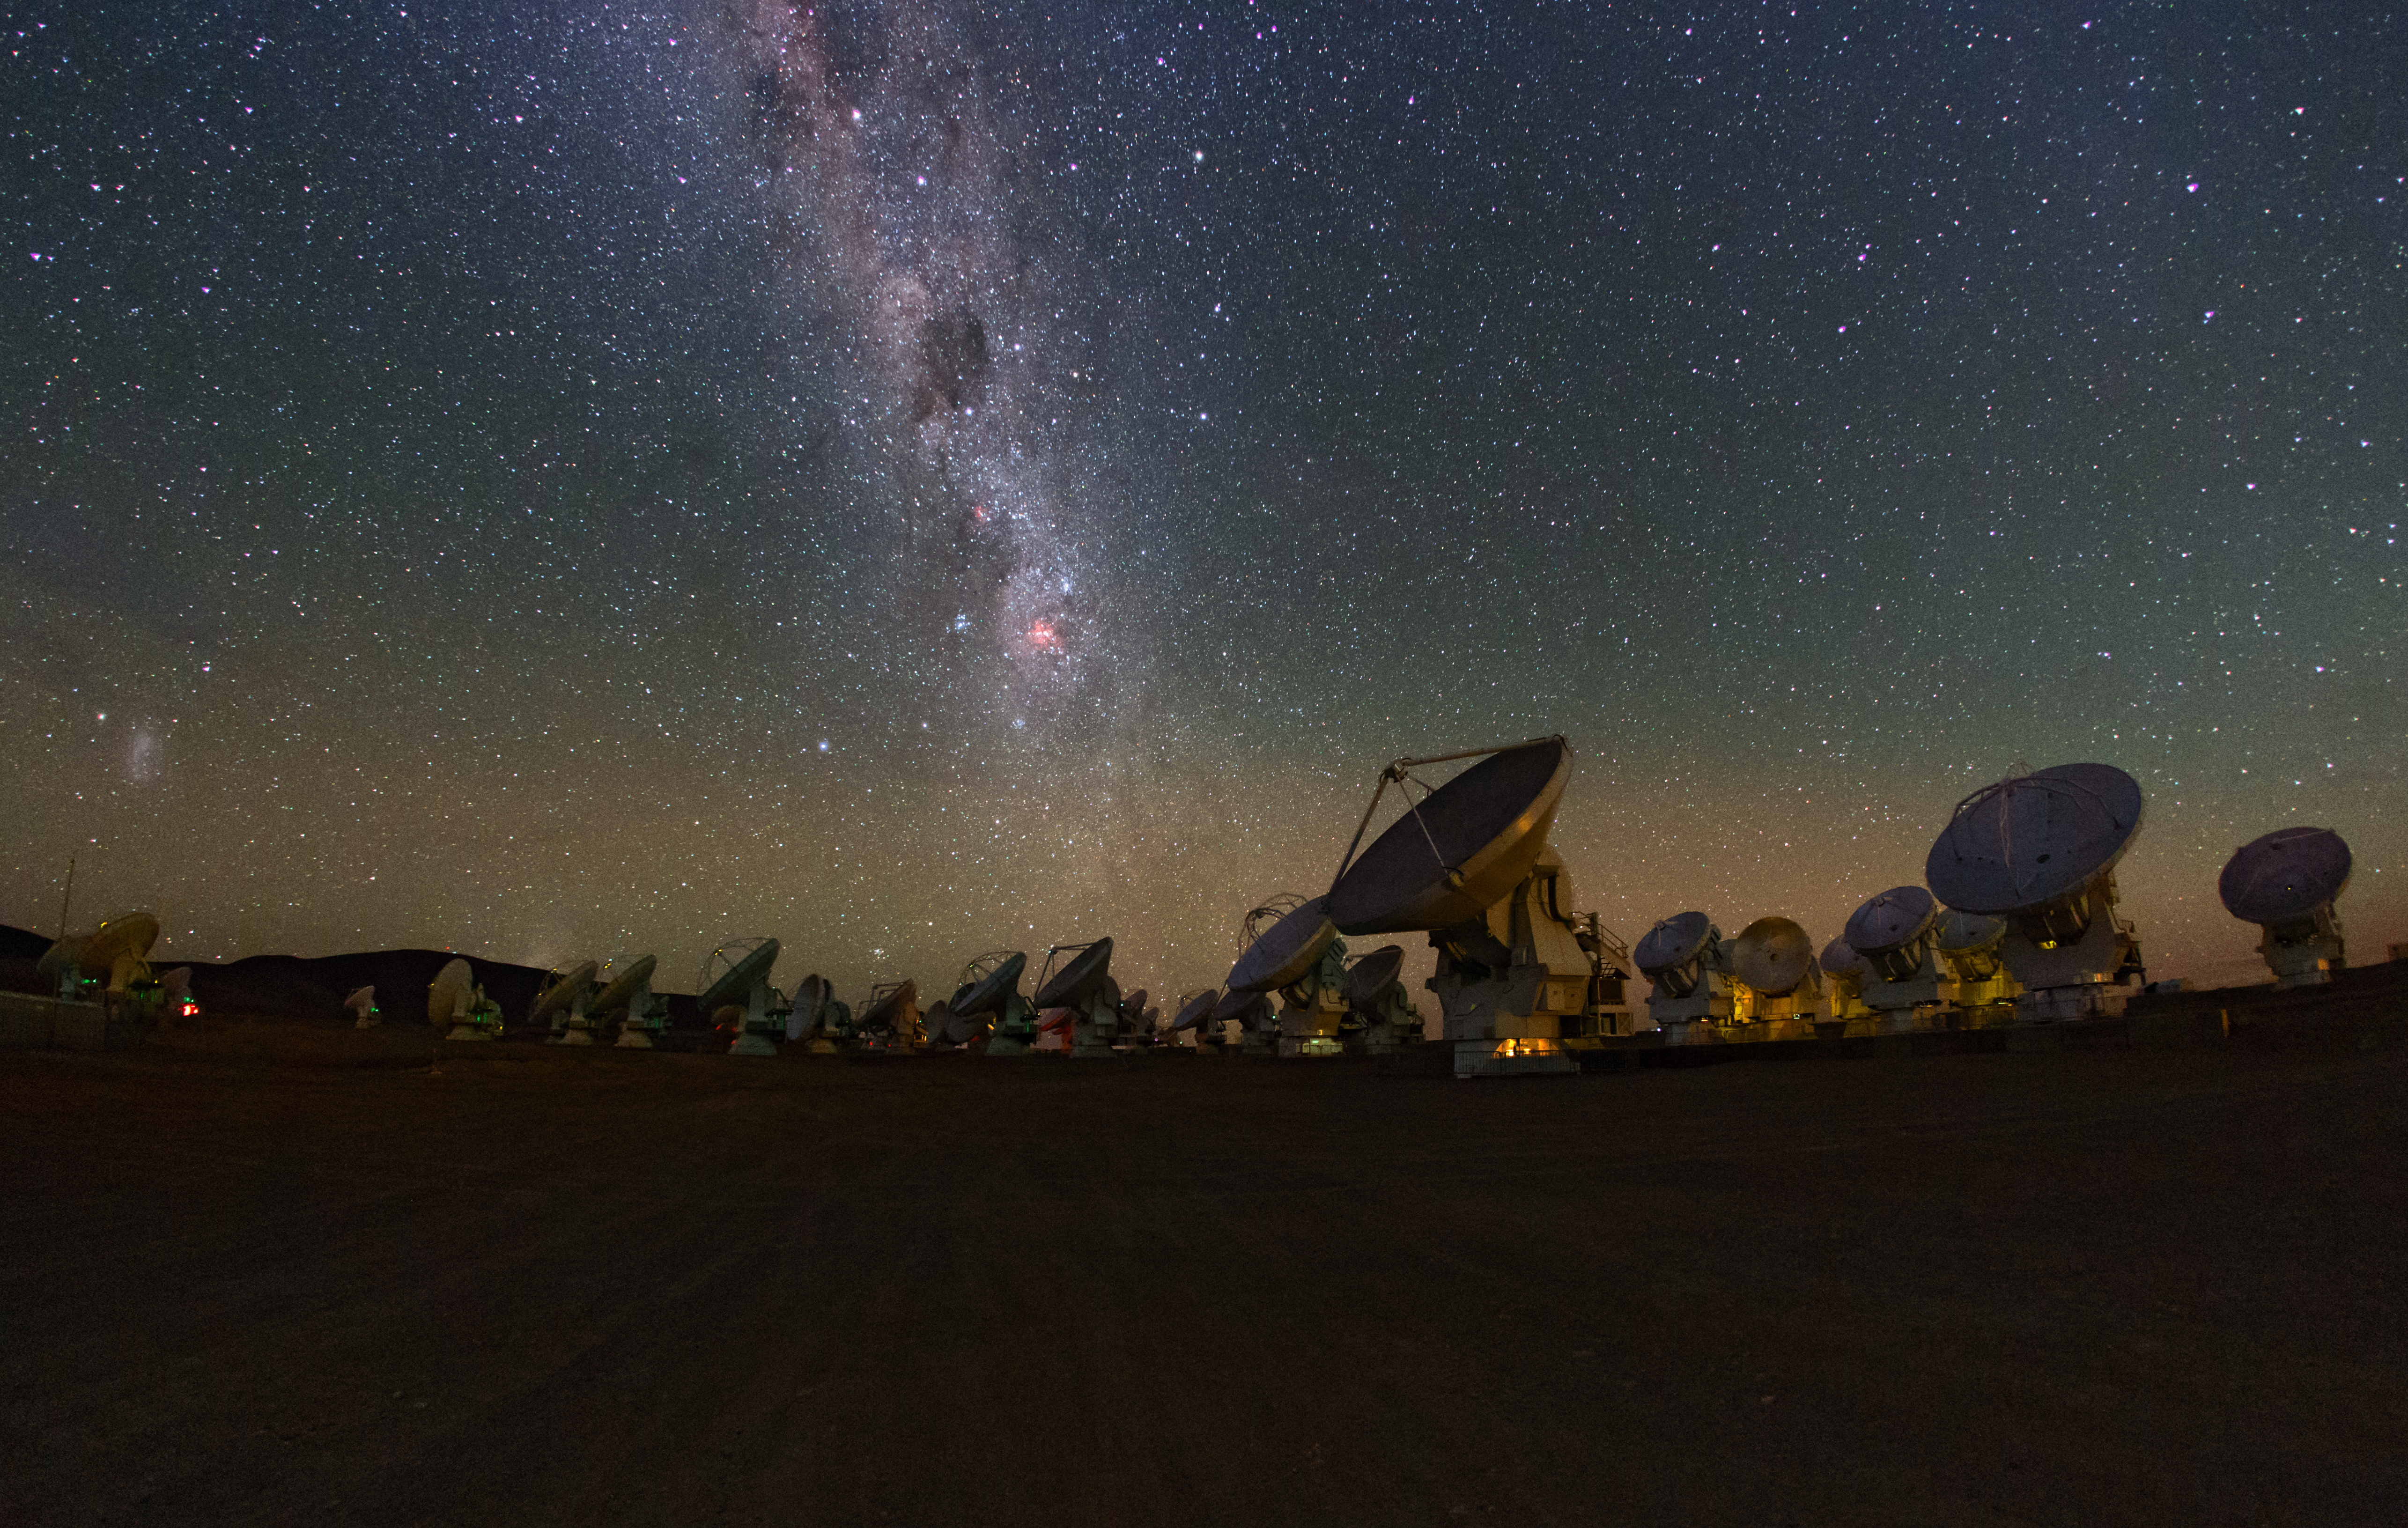

Milky Way above the ALMA array

In this image, multiple fields of astronomy can be identified. It depicts the Milky Way glittering above the ALMA array in the Atacama Desert in Chile.

Credit: IAU/ESO/B. Tafreshi